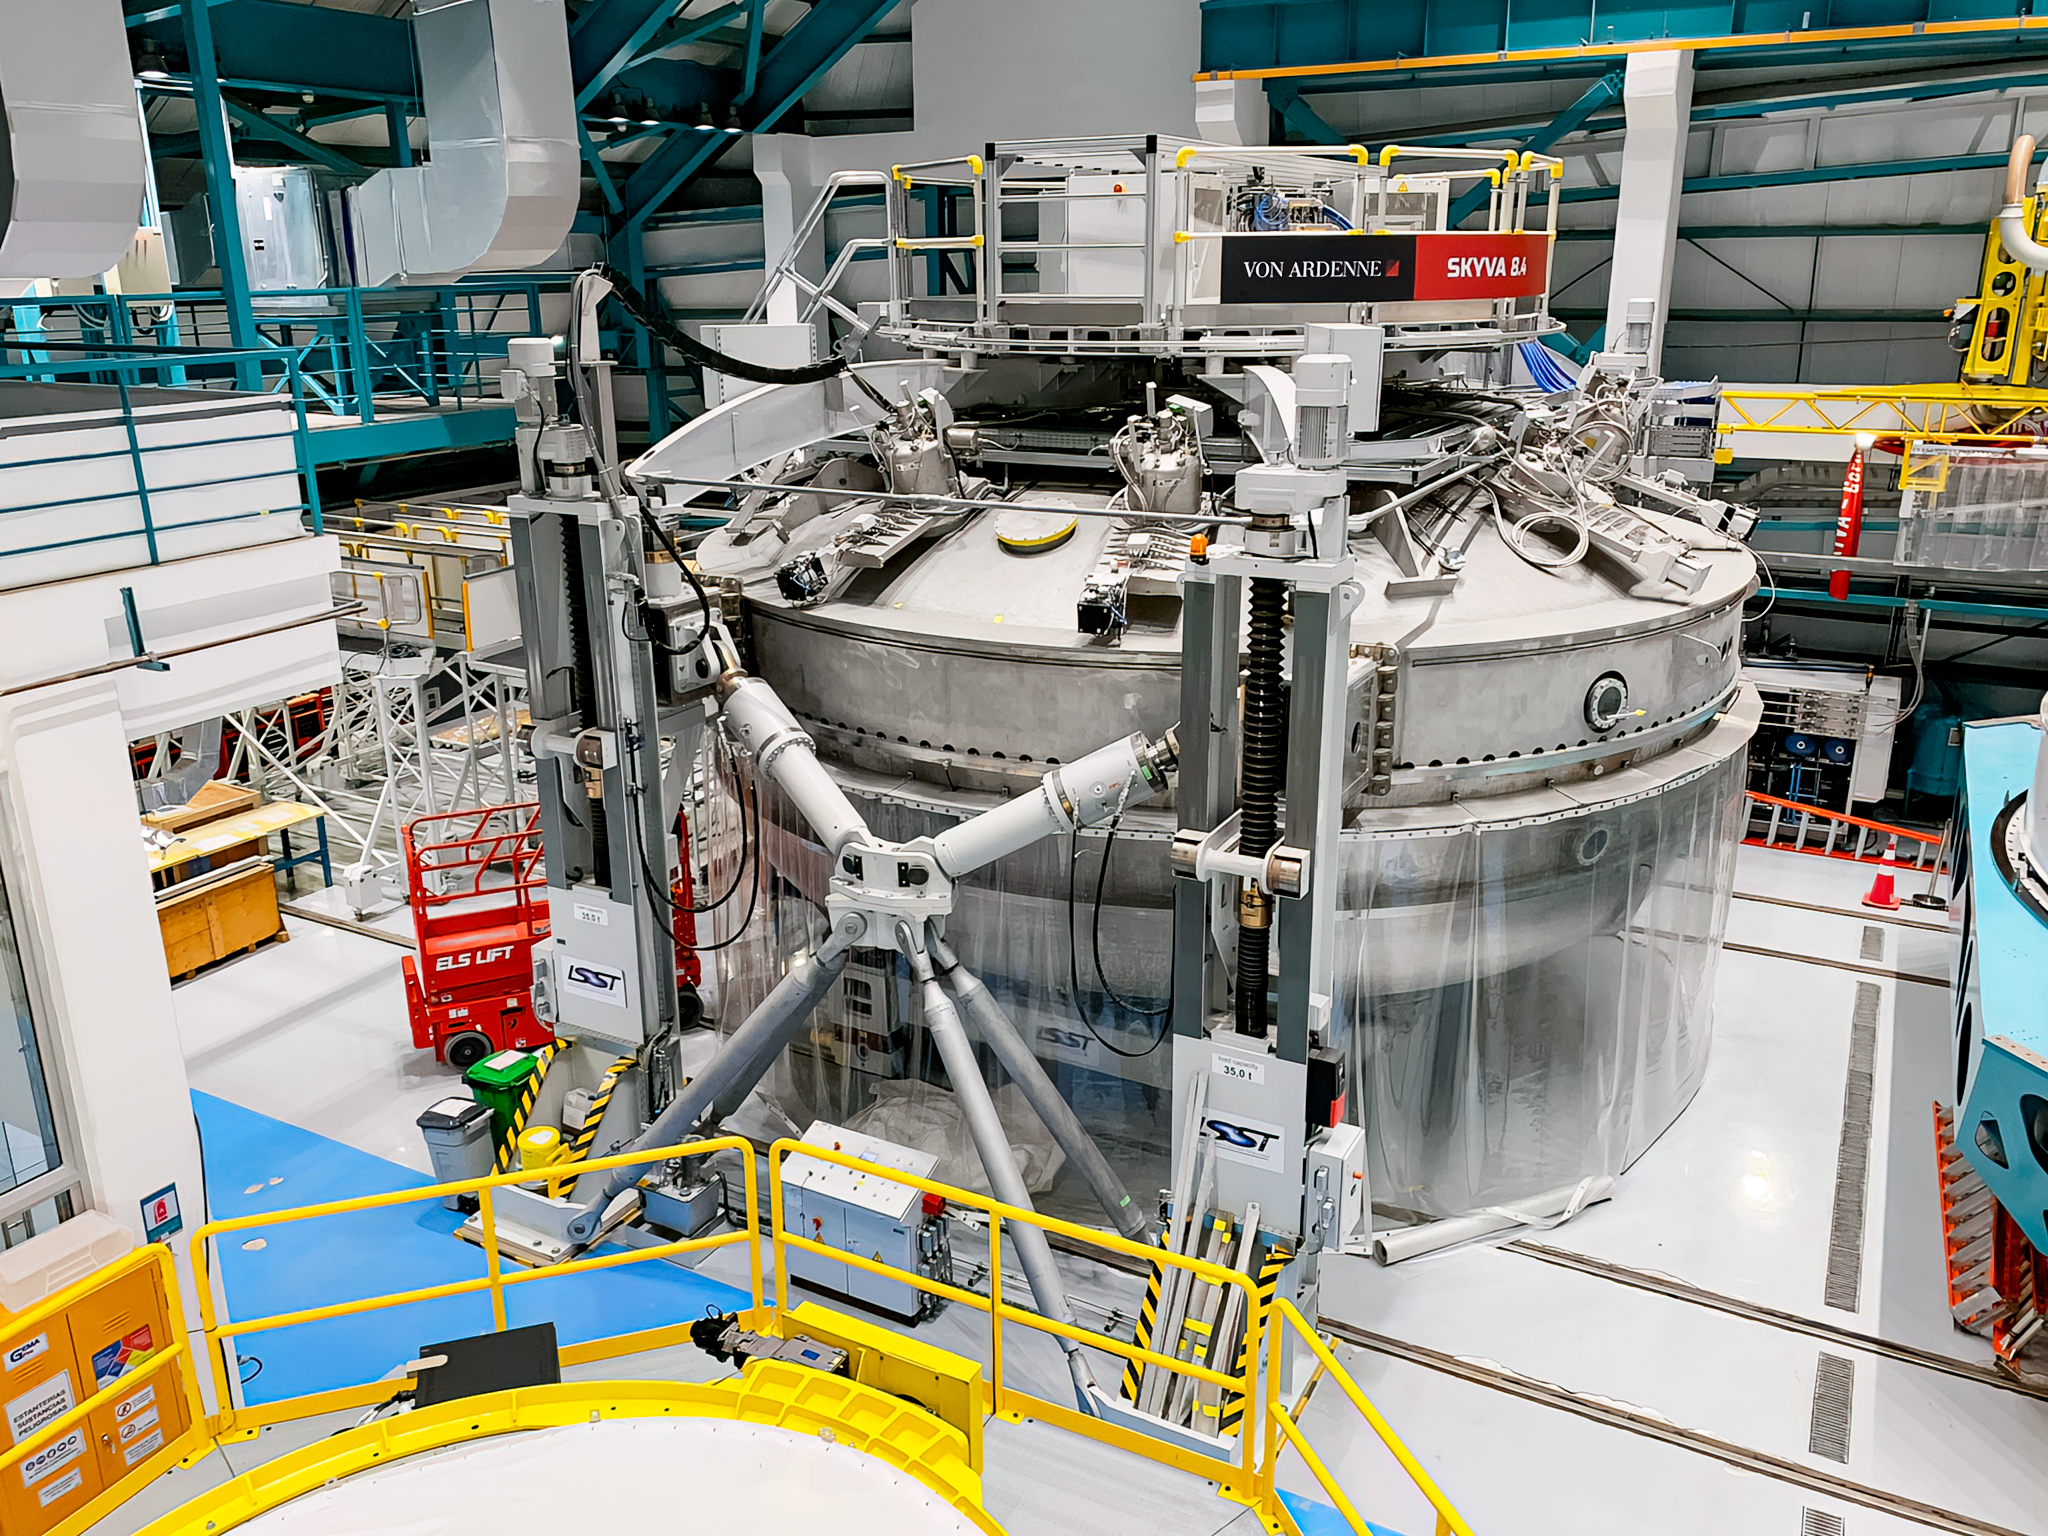

Coating Chamber

View of the coating chamber from the level above at NSF–DOE Rubin Observatory in May 2022.

Credit: Rubin Obs/NOIRLab/NSF/AURA/B. Blum